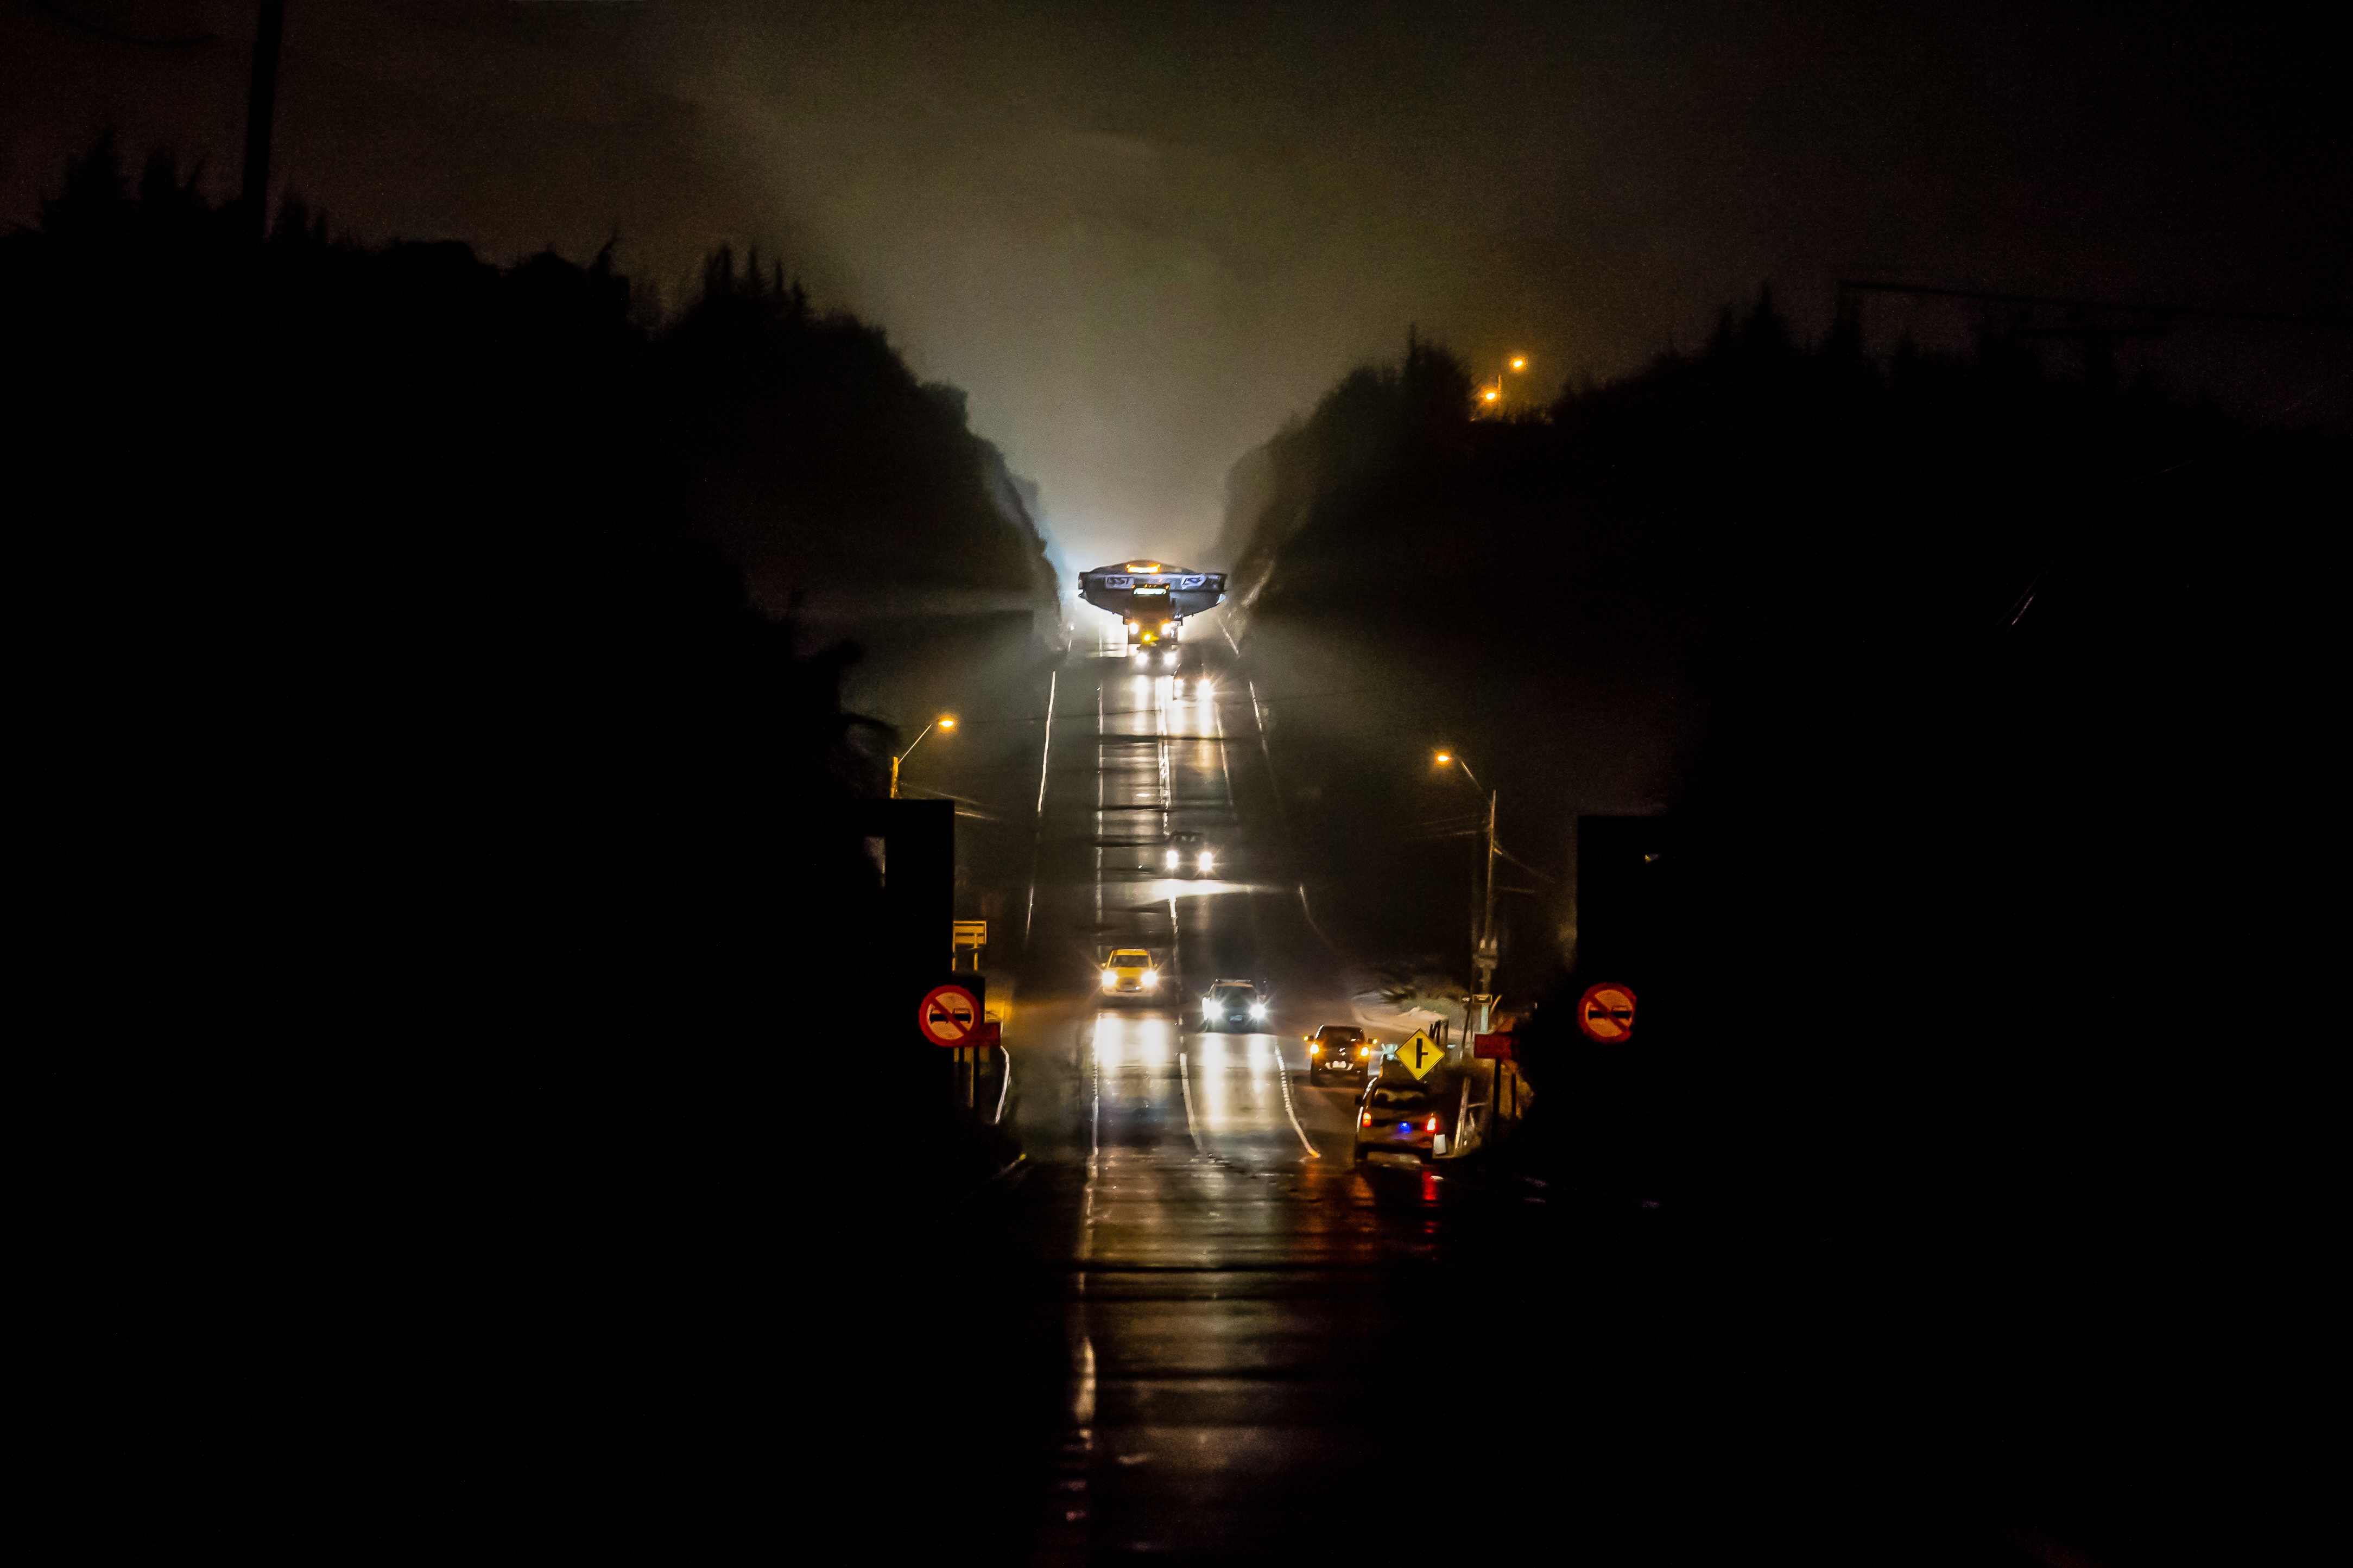

LSST Coating Chamber Transported

After arriving at the Port of Coquimbo Terminal in Chile on October 23rd, it was divided into two parts, upper and lower, and transported by Javier Cortez, S.A. in specialized trucks from Coquimbo to the LSST summit facility on Cerro Pachón. The width of the cargo load was about 9 meters (29.5 feet), so this transport required cooperation between many parties to coordinate logistics, including the removal of hanging signs, utility cables, lights, etc. along the route. Local police provided an escort for the transport vehicles, and the Highway Administration assisted with road closures and permits to proceed.

Credit: Manuel Paredes/NSF/AURA/International Gemini Observatory/NOIRLab